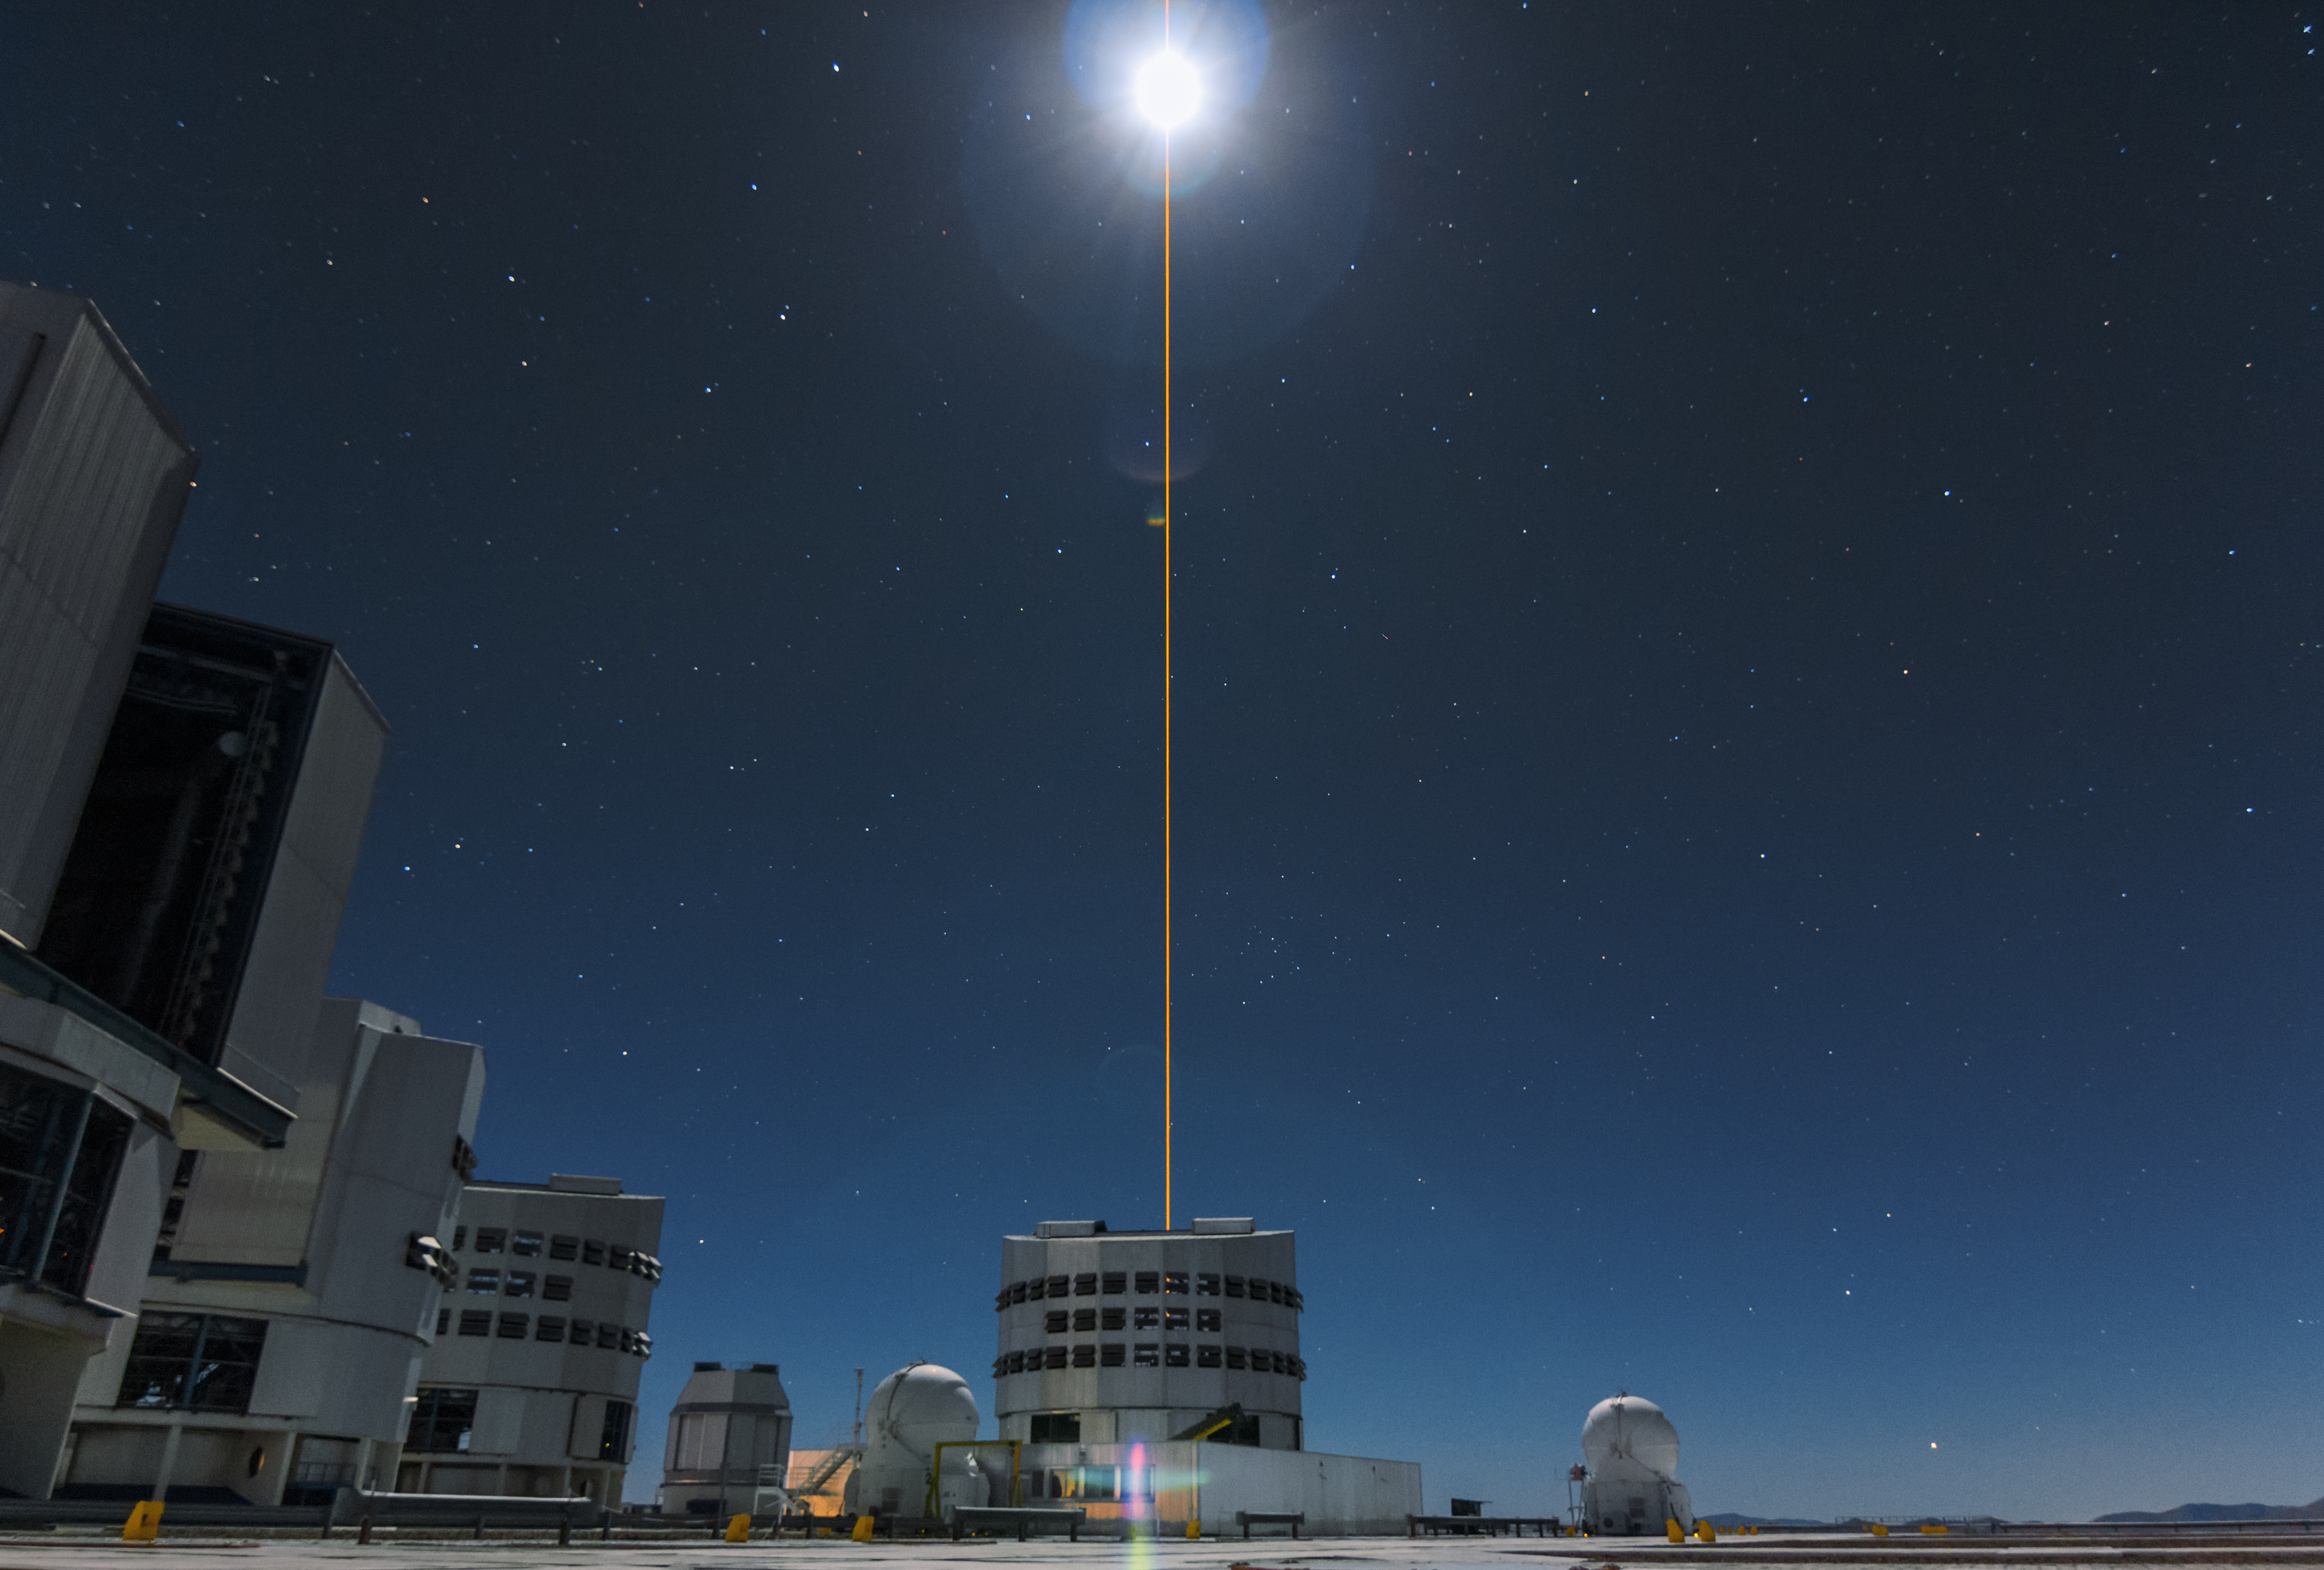

First light of new laser on Adaptive Optics Facility at Paranal

The 4 Laser Guide Star Facility (4LGSF) team have achieved first light with the first of four laser guide star units on Unit Telescope 4 (UT4) of ESO’s Very Large Telescope at Paranal. This is a key step on the way to creating the full Adaptive Optics Facility.

First light took place on the night of Wednesday 29 April 2015 and this picture shows the laser being launched into the night sky.

Credit: ESO/J. Girard (djulik.com)